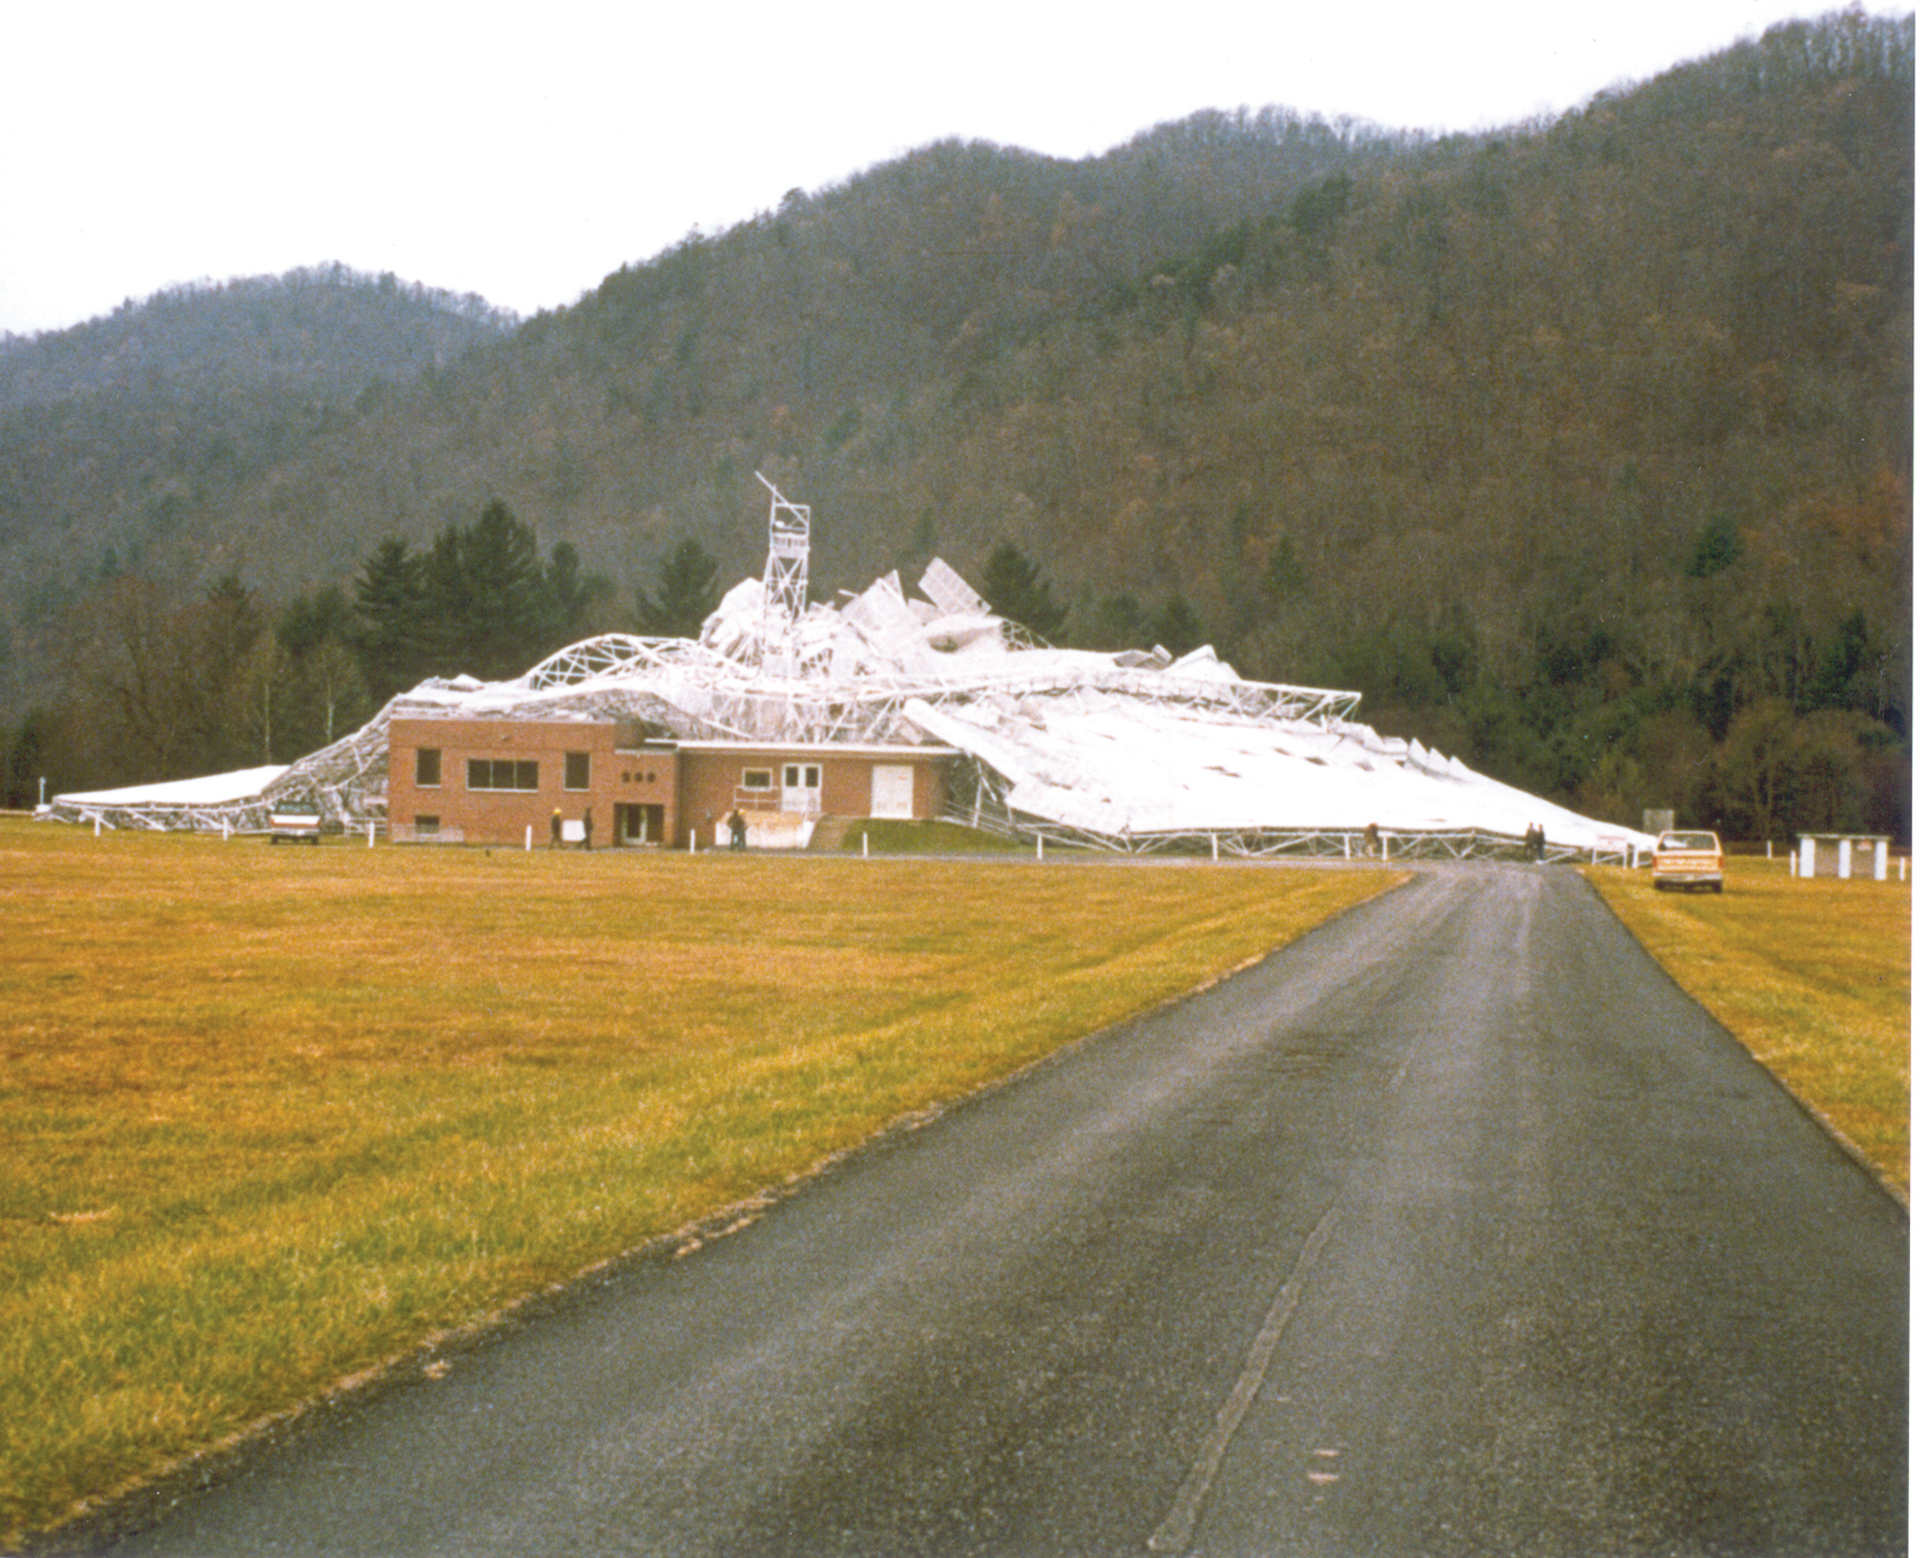

Wide shot of the collapsed 300-foot telescope

At 9:43 pm on November 15, 1988, the 300-foot telescope collapsed on top of its control building. No-one was hurt, but the telescope was destroyed. After an investigation, officials found a metal plate deep inside the telescope had finally worn out, and its position was critical to the structure.

Credit: Richard Porcas